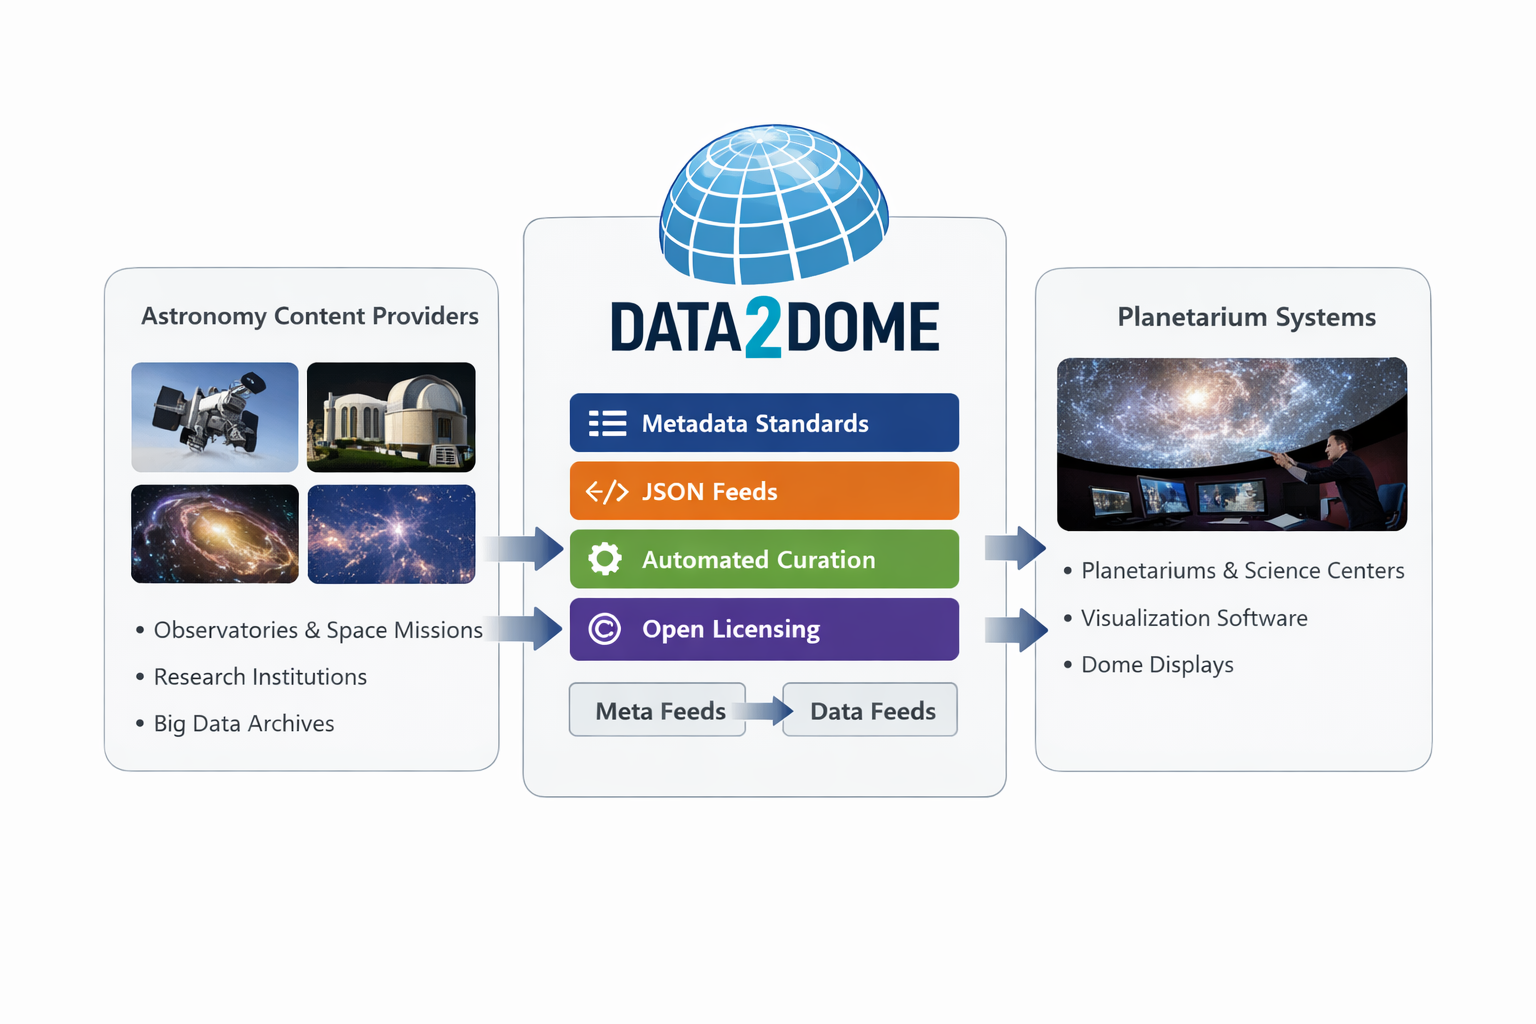

data2dome

Credit: NOIRLab